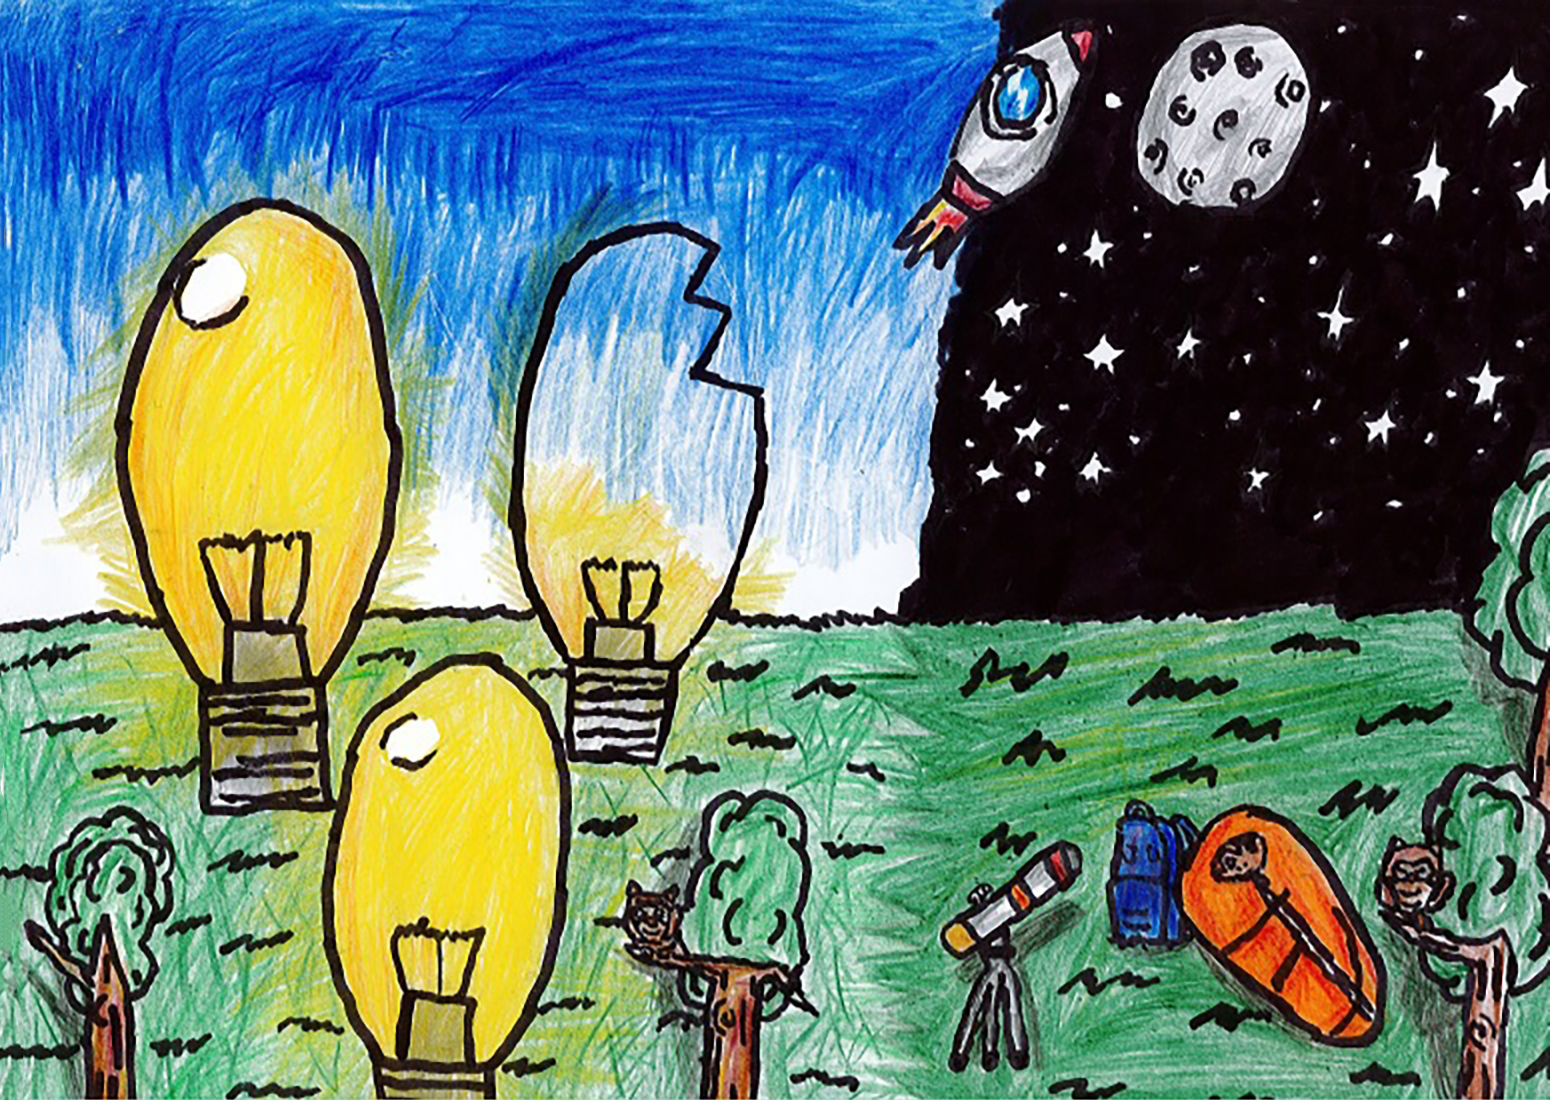

Light in the Shadow

Third place in the 2023 Chile school art competition The Dark Side of Light.

Credit: Martín Hidalgo, American School of La Serena